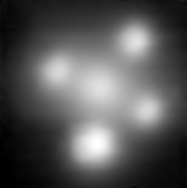

The Einstein Cross

Close-up of the Einstein Cross, as observed with the SINFONI instrument on ESO's Very Large Telescope. SINFONI makes use of the adaptive optics technique and so, allows astronomers to overcome the blurring effect of the atmosphere, thereby providing very sharp images. The central blob is the nucleus of the lensing galaxy, surrounded by the four mirage images of the distant quasar.

Credit: ESO/F. Courbin et al.